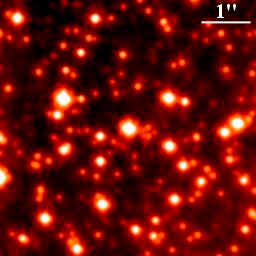

Galactic Center Field

Adaptive optics compensated field in region around the Galactic Center. The stellar density in this region is about 300,000 times that of our neighborhood of the galaxy.

Credit: International Gemini Observatory